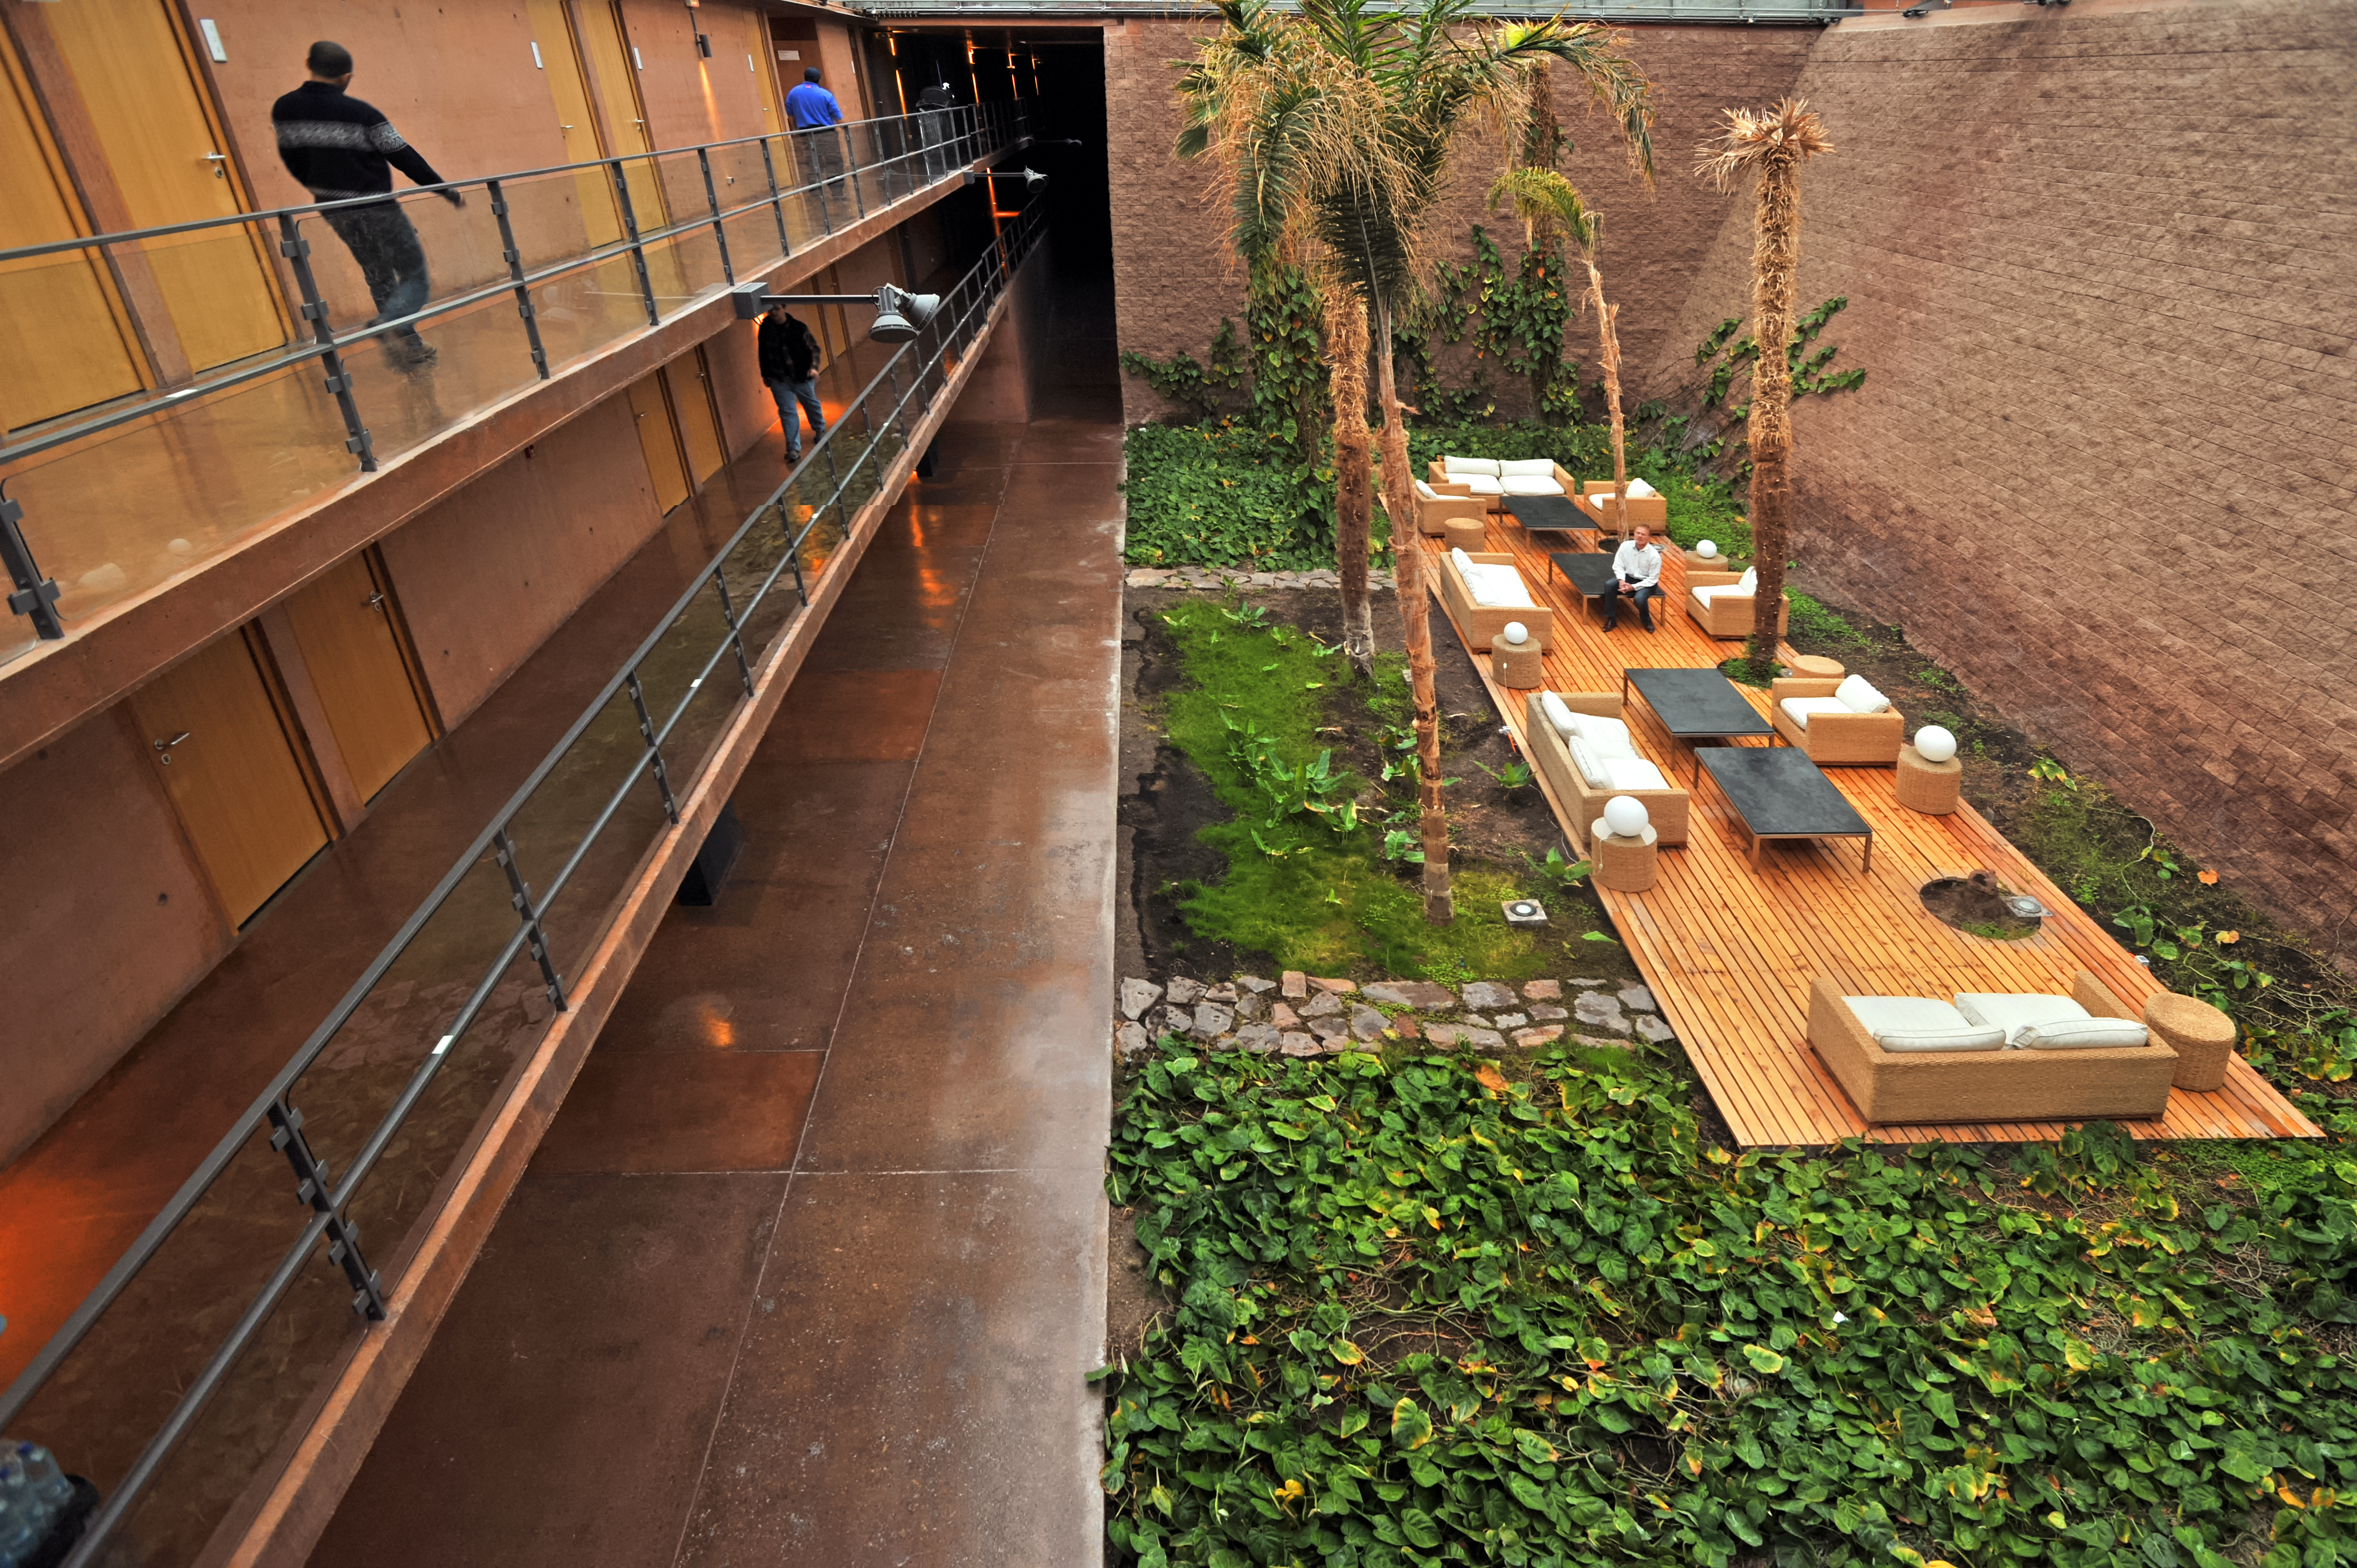

A sanctuary in the desert

One of the most loved spaces inside the Paranal Residencia is its indoor garden, a lush sanctuary in the midst of the arid Chilean Atacama Desert.

In addition to a range of plants, the garden features a swimming pool, whose water provides the otherwise completely dry air within the Residencia with some humidity. This not only helps the plants in the garden to grow, but creates a more comfortable environment for the people who work at one of the driest sites on Earth.

Credit: ESO/S. Brunier